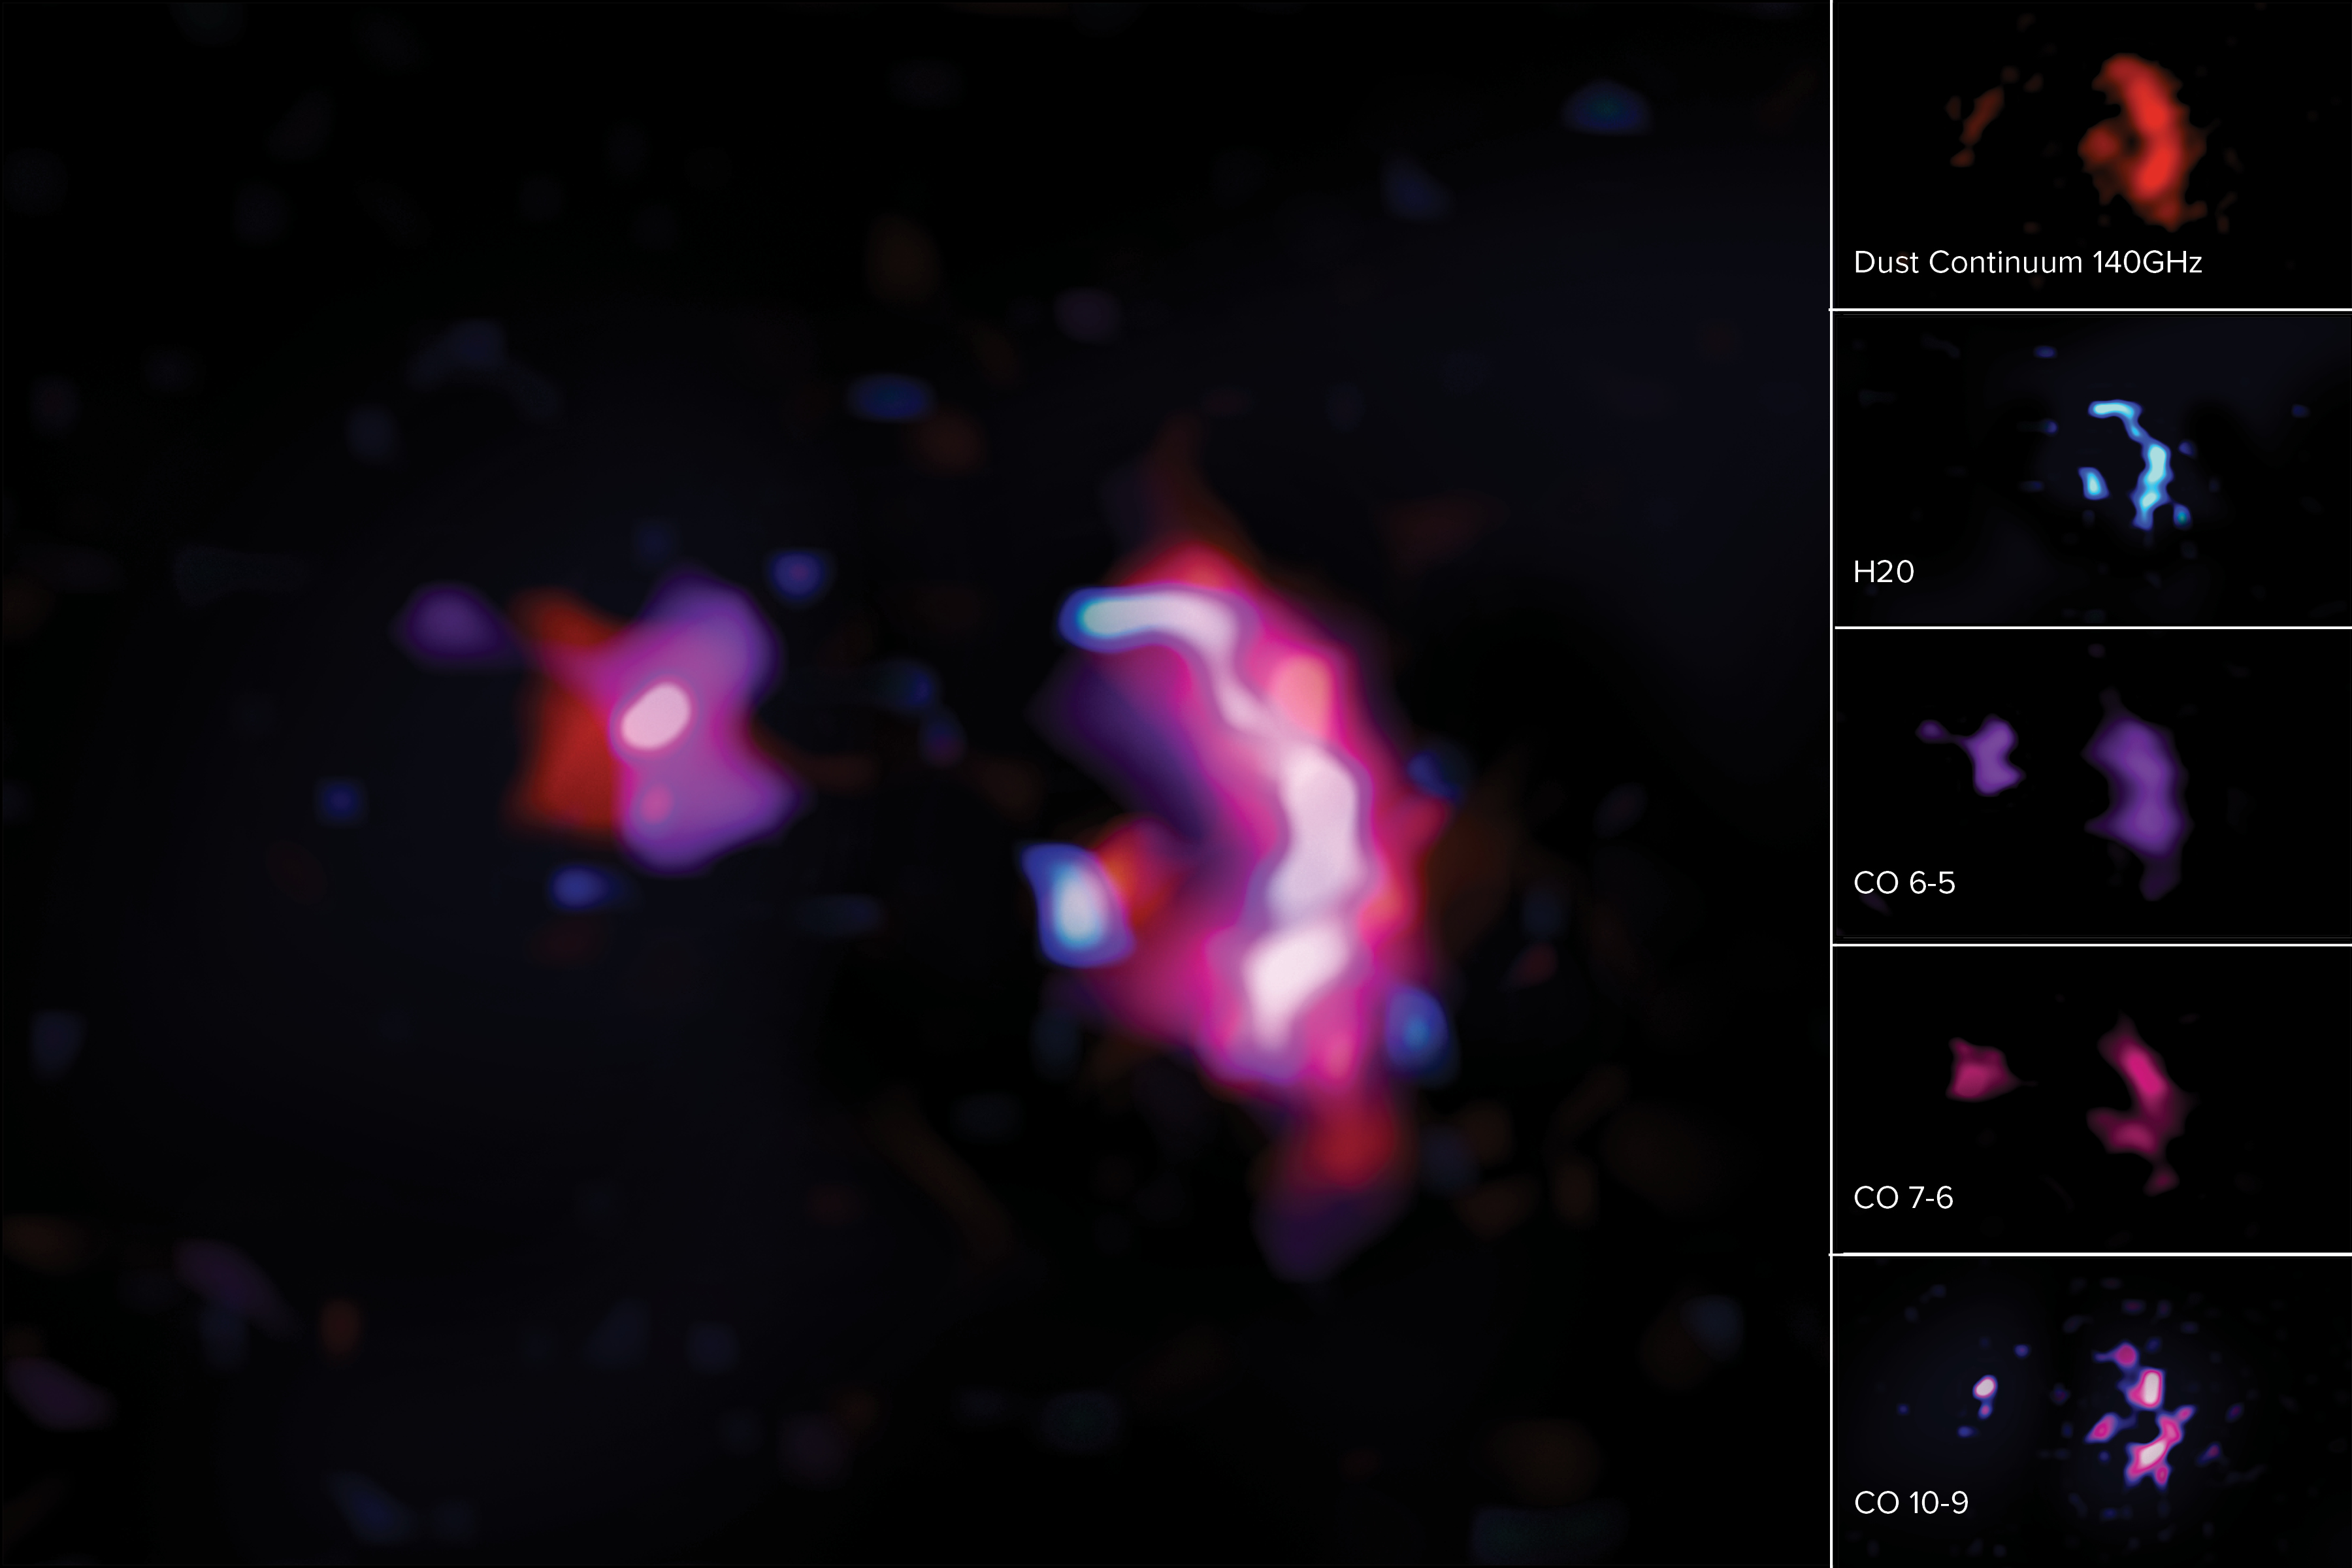

Dust Continuum and Molecular Transition Lines for SPT0311-58

These science images show the molecular lines and dust continuum seen in ALMA observations of the pair of early massive galaxies known as SPT0311-58. On left: A composite image combining the dust continuum with molecular lines for H20 and CO. On right: The dust continuum seen in red (top), molecular line for H20 shown in blue (2nd from top), molecular line transitions for carbon monoxide, CO(6-5) shown in purple (middle), CO(7-6) shown in magenta (second from bottom), and CO(10-9) shown in pinks and deep blue (bottom).

Credit: ALMA (ESO/NAOJ/NRAO)/S. Dagnello (NRAO)